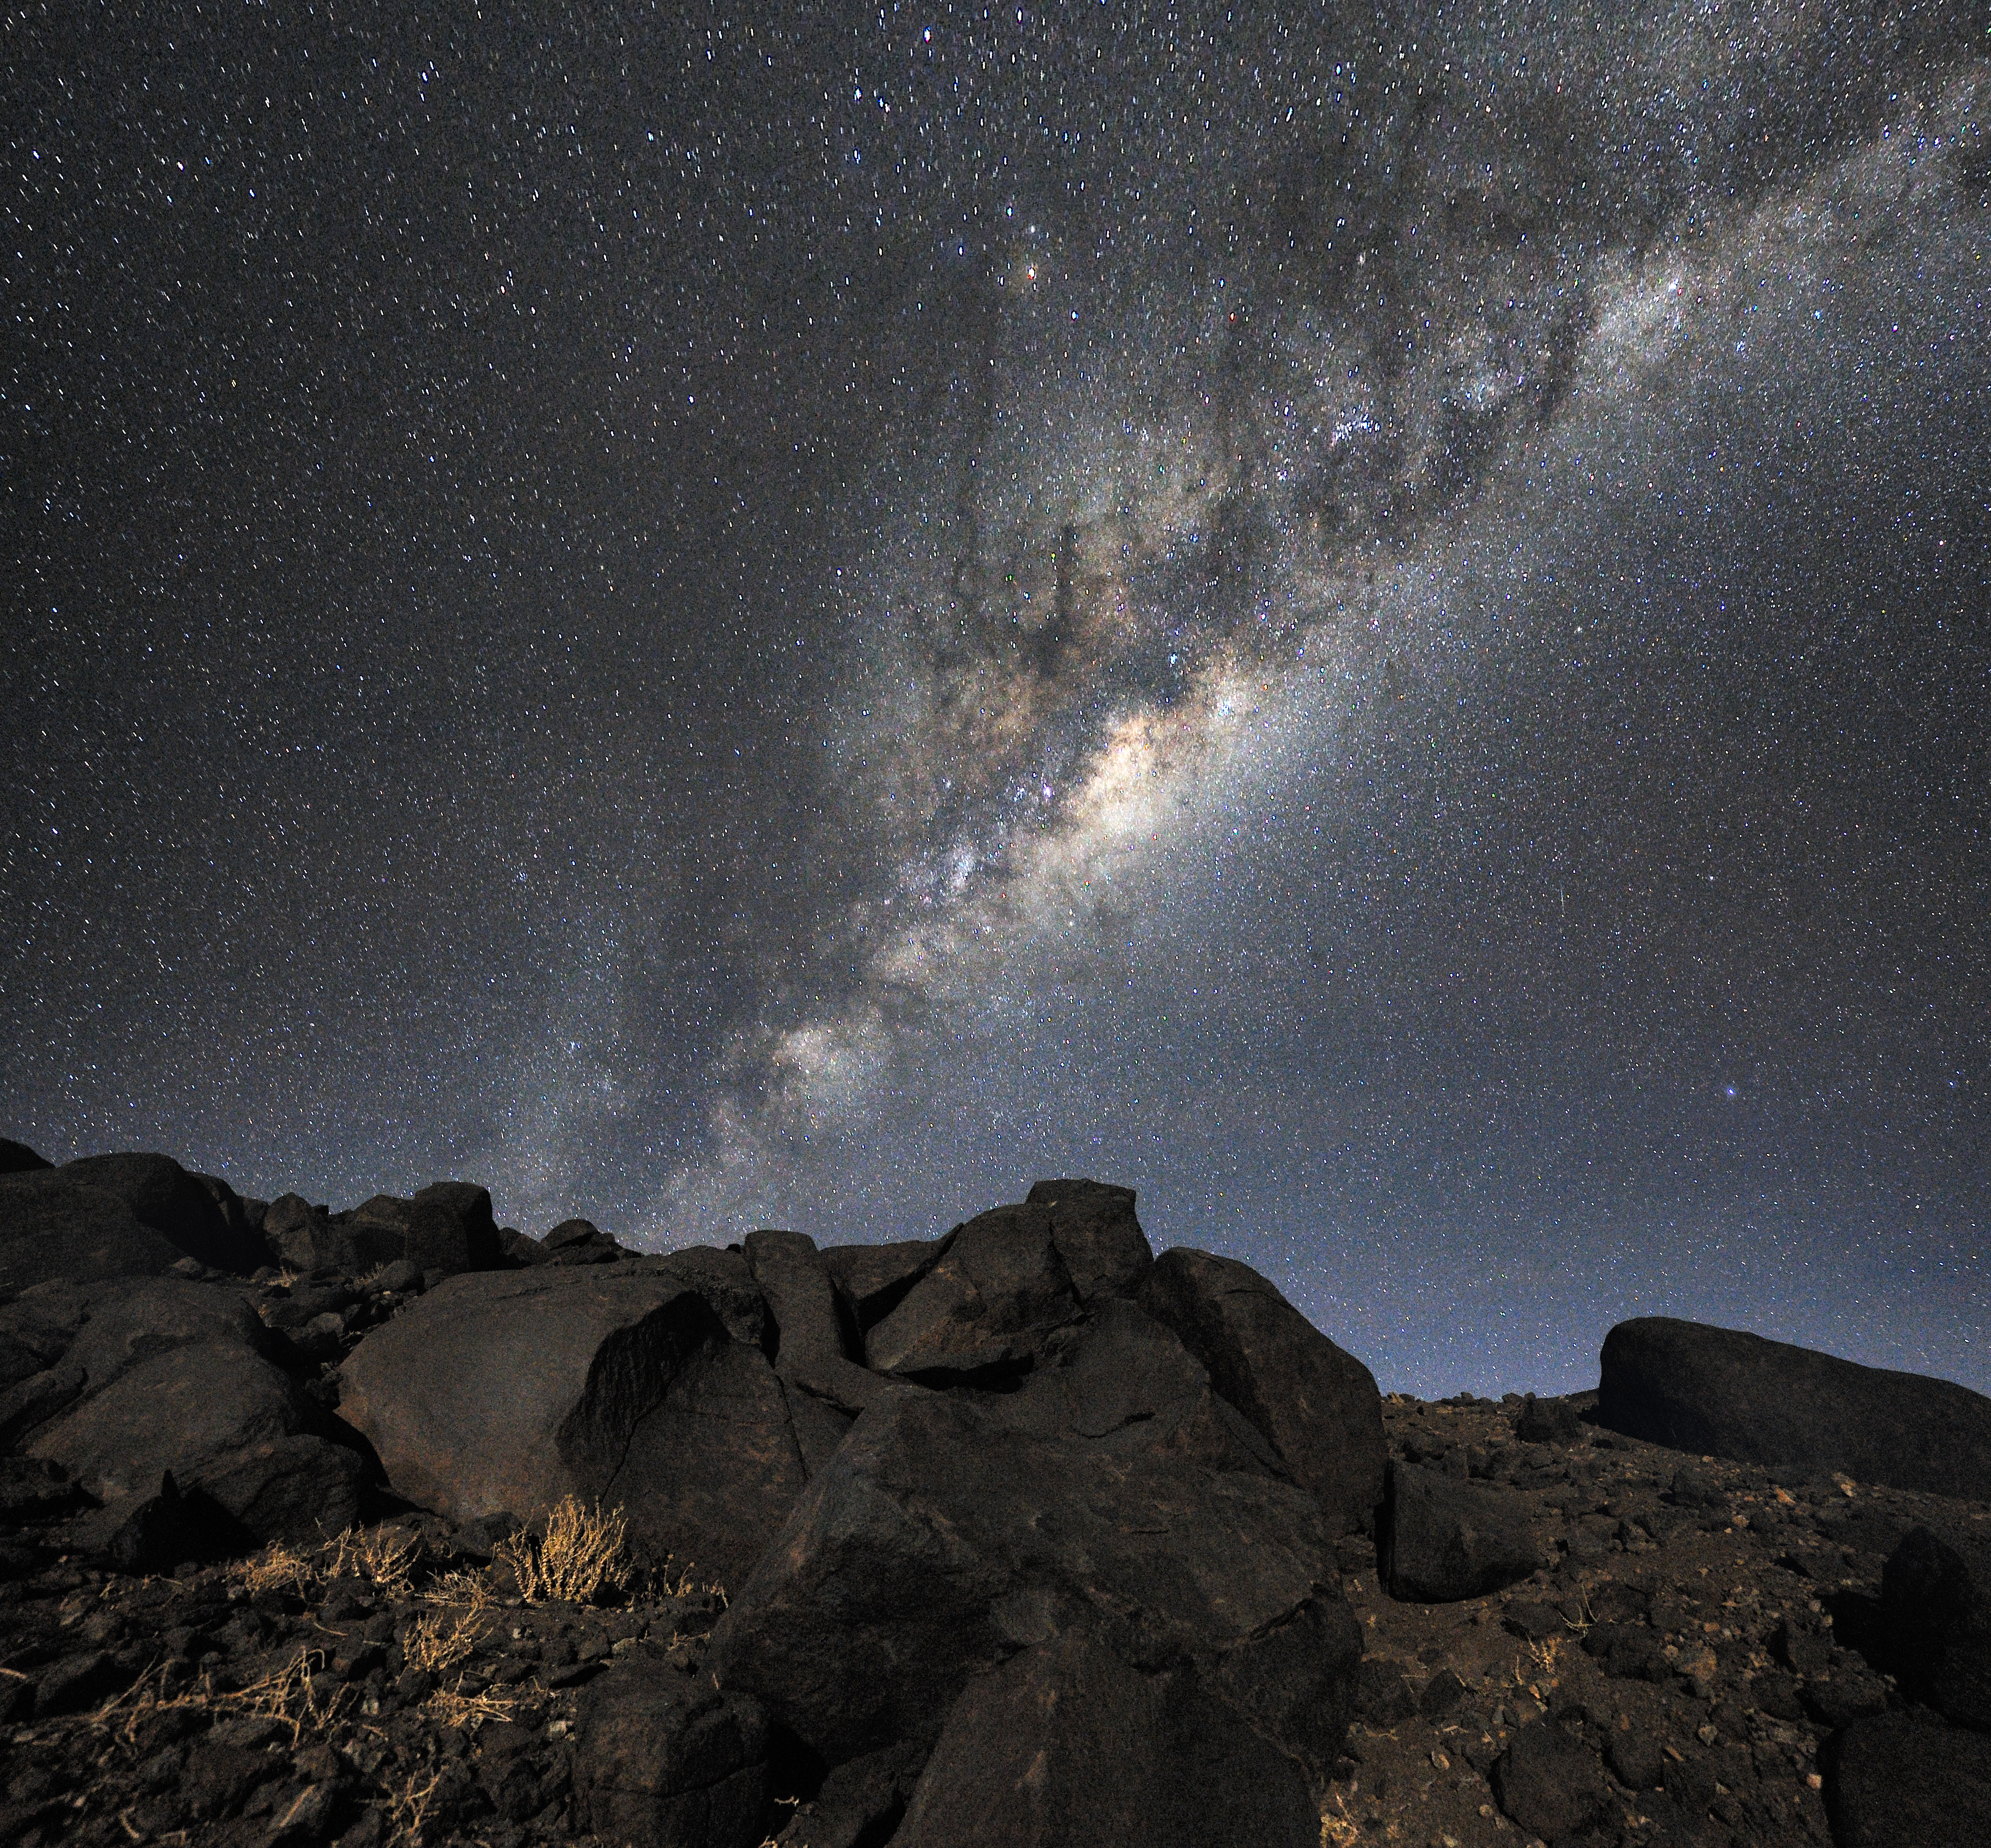

From the Atacama Desert, straight to the centre of our galaxy

Majestic night landscape, captured from the Atacama Desert, home of the ESO observatories since the 1960´s, and selected site for the Extremely Large Telescope (ELT), the world´s biggest eye on the sky. Across the plan of the picture, is the Milky Way, our own galaxy, a disc-shaped structure seen perfectly edge-on. The whole plan of the galaxy, seen toward its centre, is populated by hundred thousand million of stars, as well as a conspicuous amount interstellar gas and dust. The dust absorbs the visible light, forming prominent dark lanes. By following the one which seems to grow from the centre of the Galaxy toward the top, we find the yellowish nebula around Antares (Alpha Scorpii), accompanied by the bluish one around Rho Ophiuchi. The Galactic Centre itself lies in the constellation of Sagittarius.

Credit: G. Hüdepohl (atacamaphoto.com)/ESO